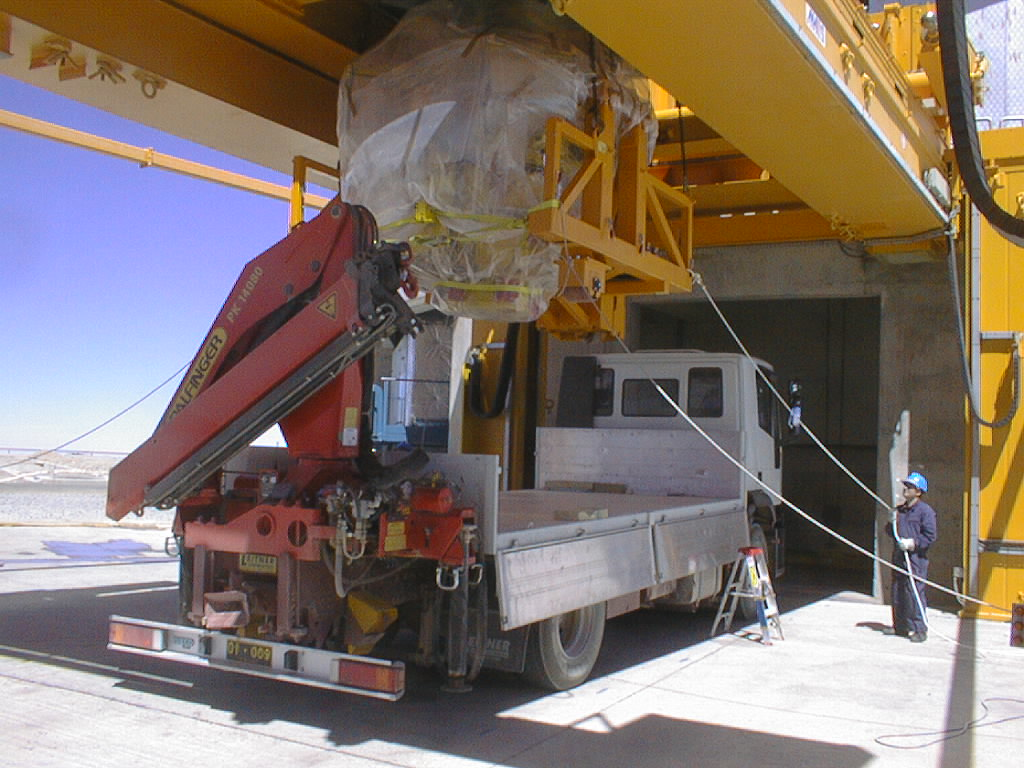

First major astronomical instrument mounted on VLT

On 10 September 1998, the first scientific instrument of the VLT, FORS1, was successfully mounted on the Cassegrain focus of the first 8.2-m VLT telescope (UT1). This image is taken in front of the UT1 telescope enclosure; FORS1 and its transport carriage are lifted from the truck by means of the huge M1 cell lifting device. Here it is "hovering" over the truck. (Photo obtained on September 10, 1998).

Credit: ESO